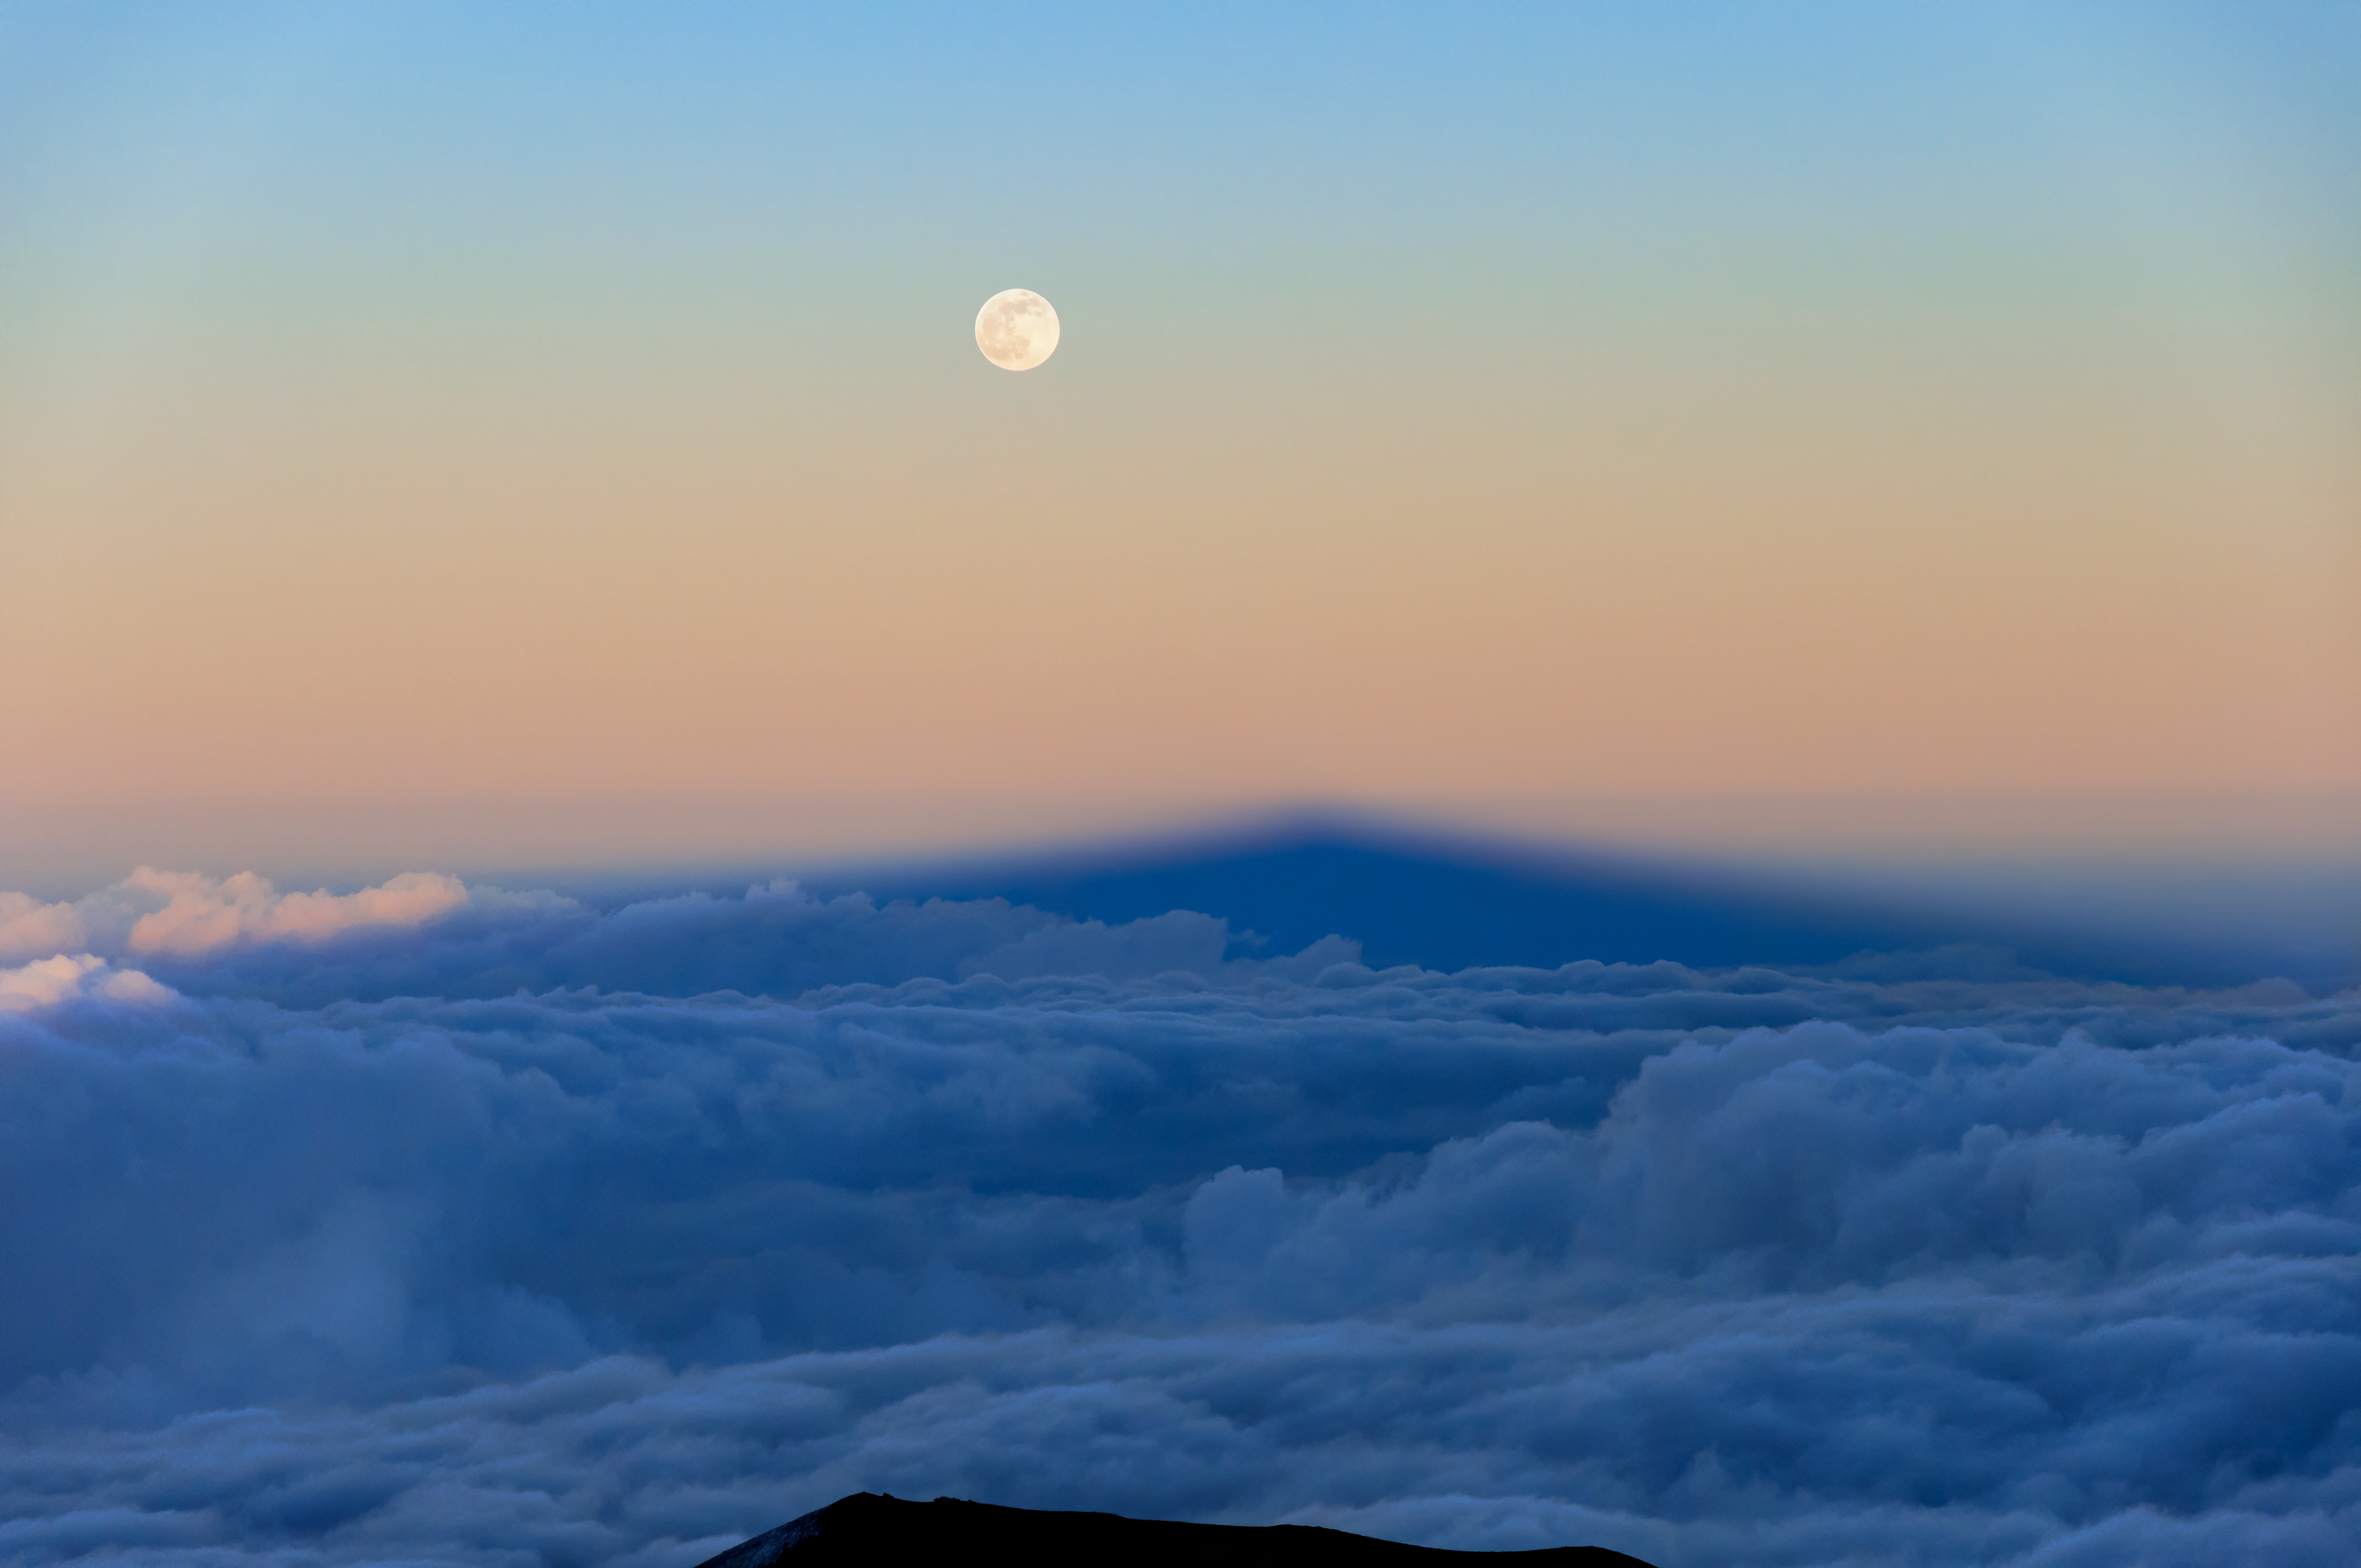

Moonrise from Gemini North

The Moon can be seen rising over the shadow of Maunakea and the cloud deck of the island of Hawai'i. The Gemini North telescope is situated high on Maunakea, able to peer above much of the water vapor in the Earth's atmosphere including most clouds.

Credit: International Gemini Observatory/NOIRLab/NSF/AURA/J.Pollard